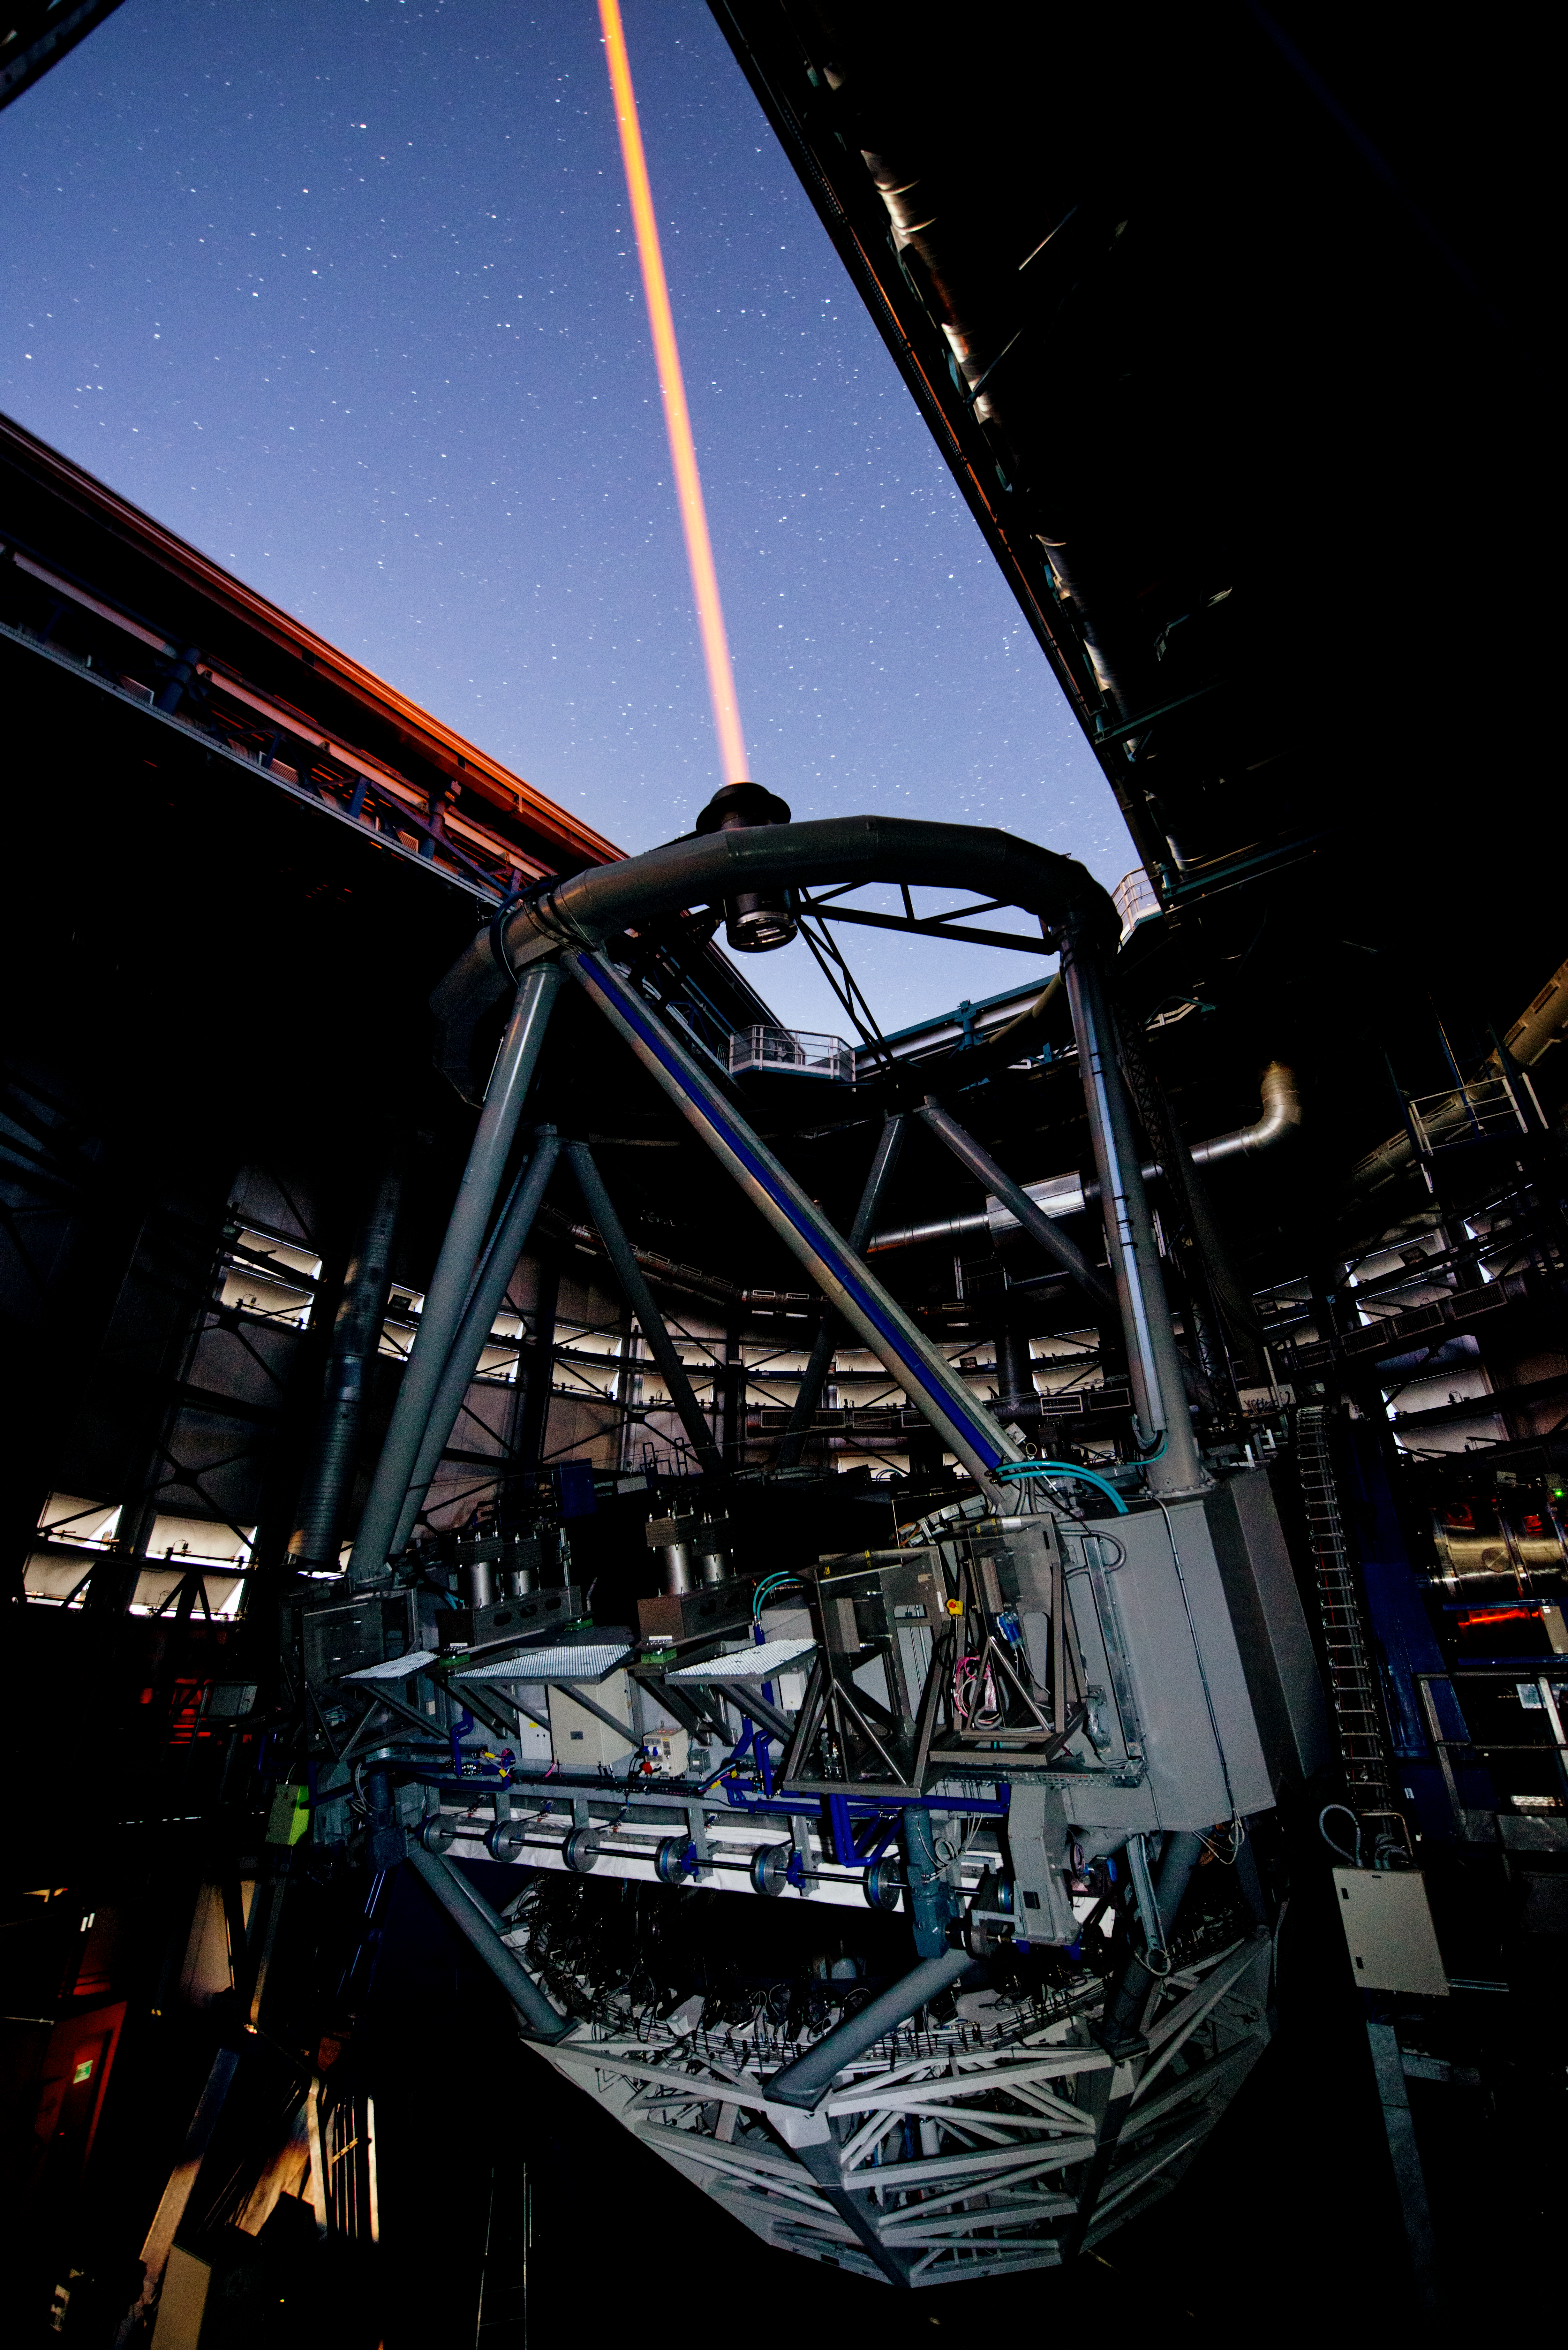

PARLA laser at the VLT

The PARLA laser is used to generate an artificial star about 90 kilometres up in the atmosphere. By creating and observing such a bright point of light astronomers can probe the turbulence in the layers of the atmosphere above the telescope. This information is then used to adjust deformable mirrors in real time in order to correct most of the disturbances caused by the constant movement of atmosphere and create much sharper images. Read more on the ESO announcement ann13010.

Credit: ESO/G.Hüdepohl (atacamaphoto.com)